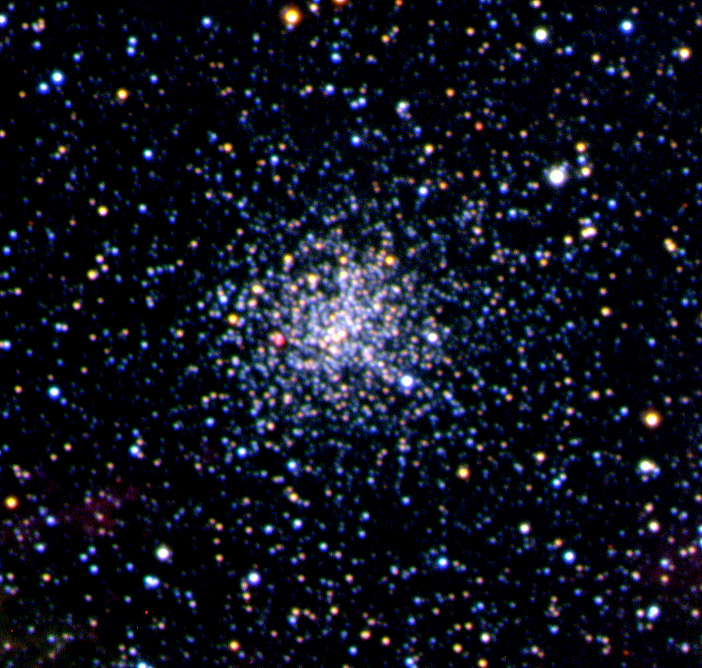

NGC 2108 stellar cluster in the LMC

NGC 2108 is a rich "mid-aged" cluster, about 600 million years old. A careful comparison with its neighbour NGC 2093 shows that the brightest stars of NGC 2108 are fainter and whiter than the brightest members of NGC 2093; this indicates that NGC 2108 is older. Note also the distinctly red star to the East (left) of the center of this cluster. This is a member of a stellar class referred to as "Carbon stars", cool giant stars that are characterized by the presence of carbon molecules (C2) in their atmospheres and having extremely red colours. This sky field measures 2.8 x 2.6 arcsec. North is up and East is left.

Credit: ESO